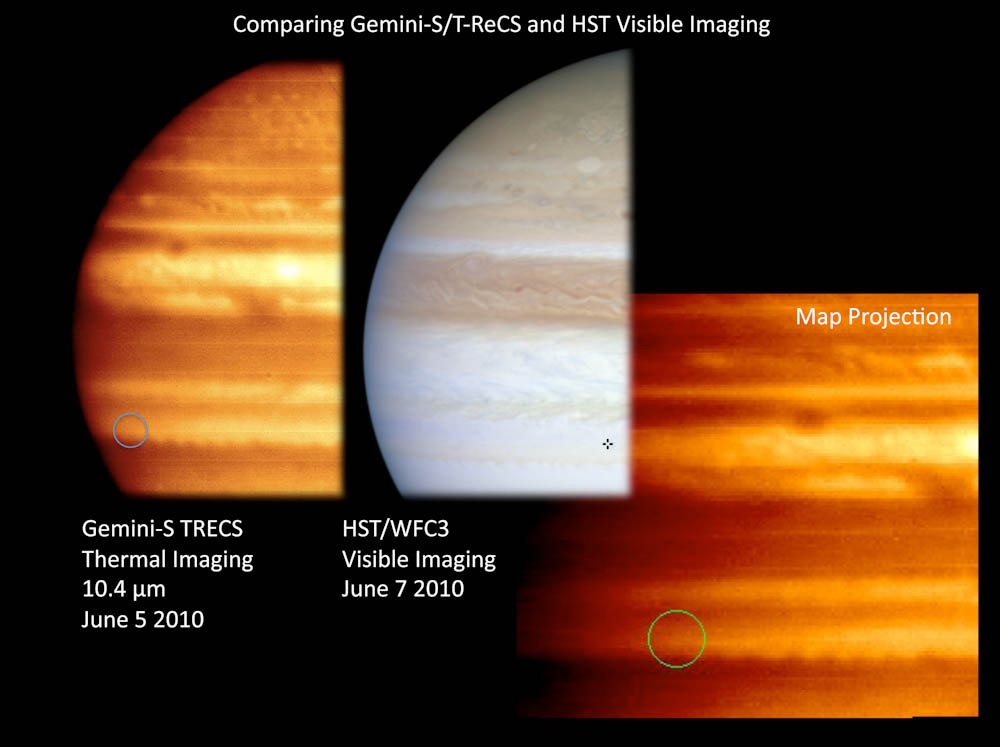

Without A Trace – A Flash In Jupiter's Sky

Gemini mid-infrared images of Jupiter (left/right) shortly after superbolide event obtained with the instrument T-ReCS on Gemini South, projected impact site indicated by circle. Hubble Space Telescope image shown at center.

Credit: Gemini Observatory Public Information & Outreach